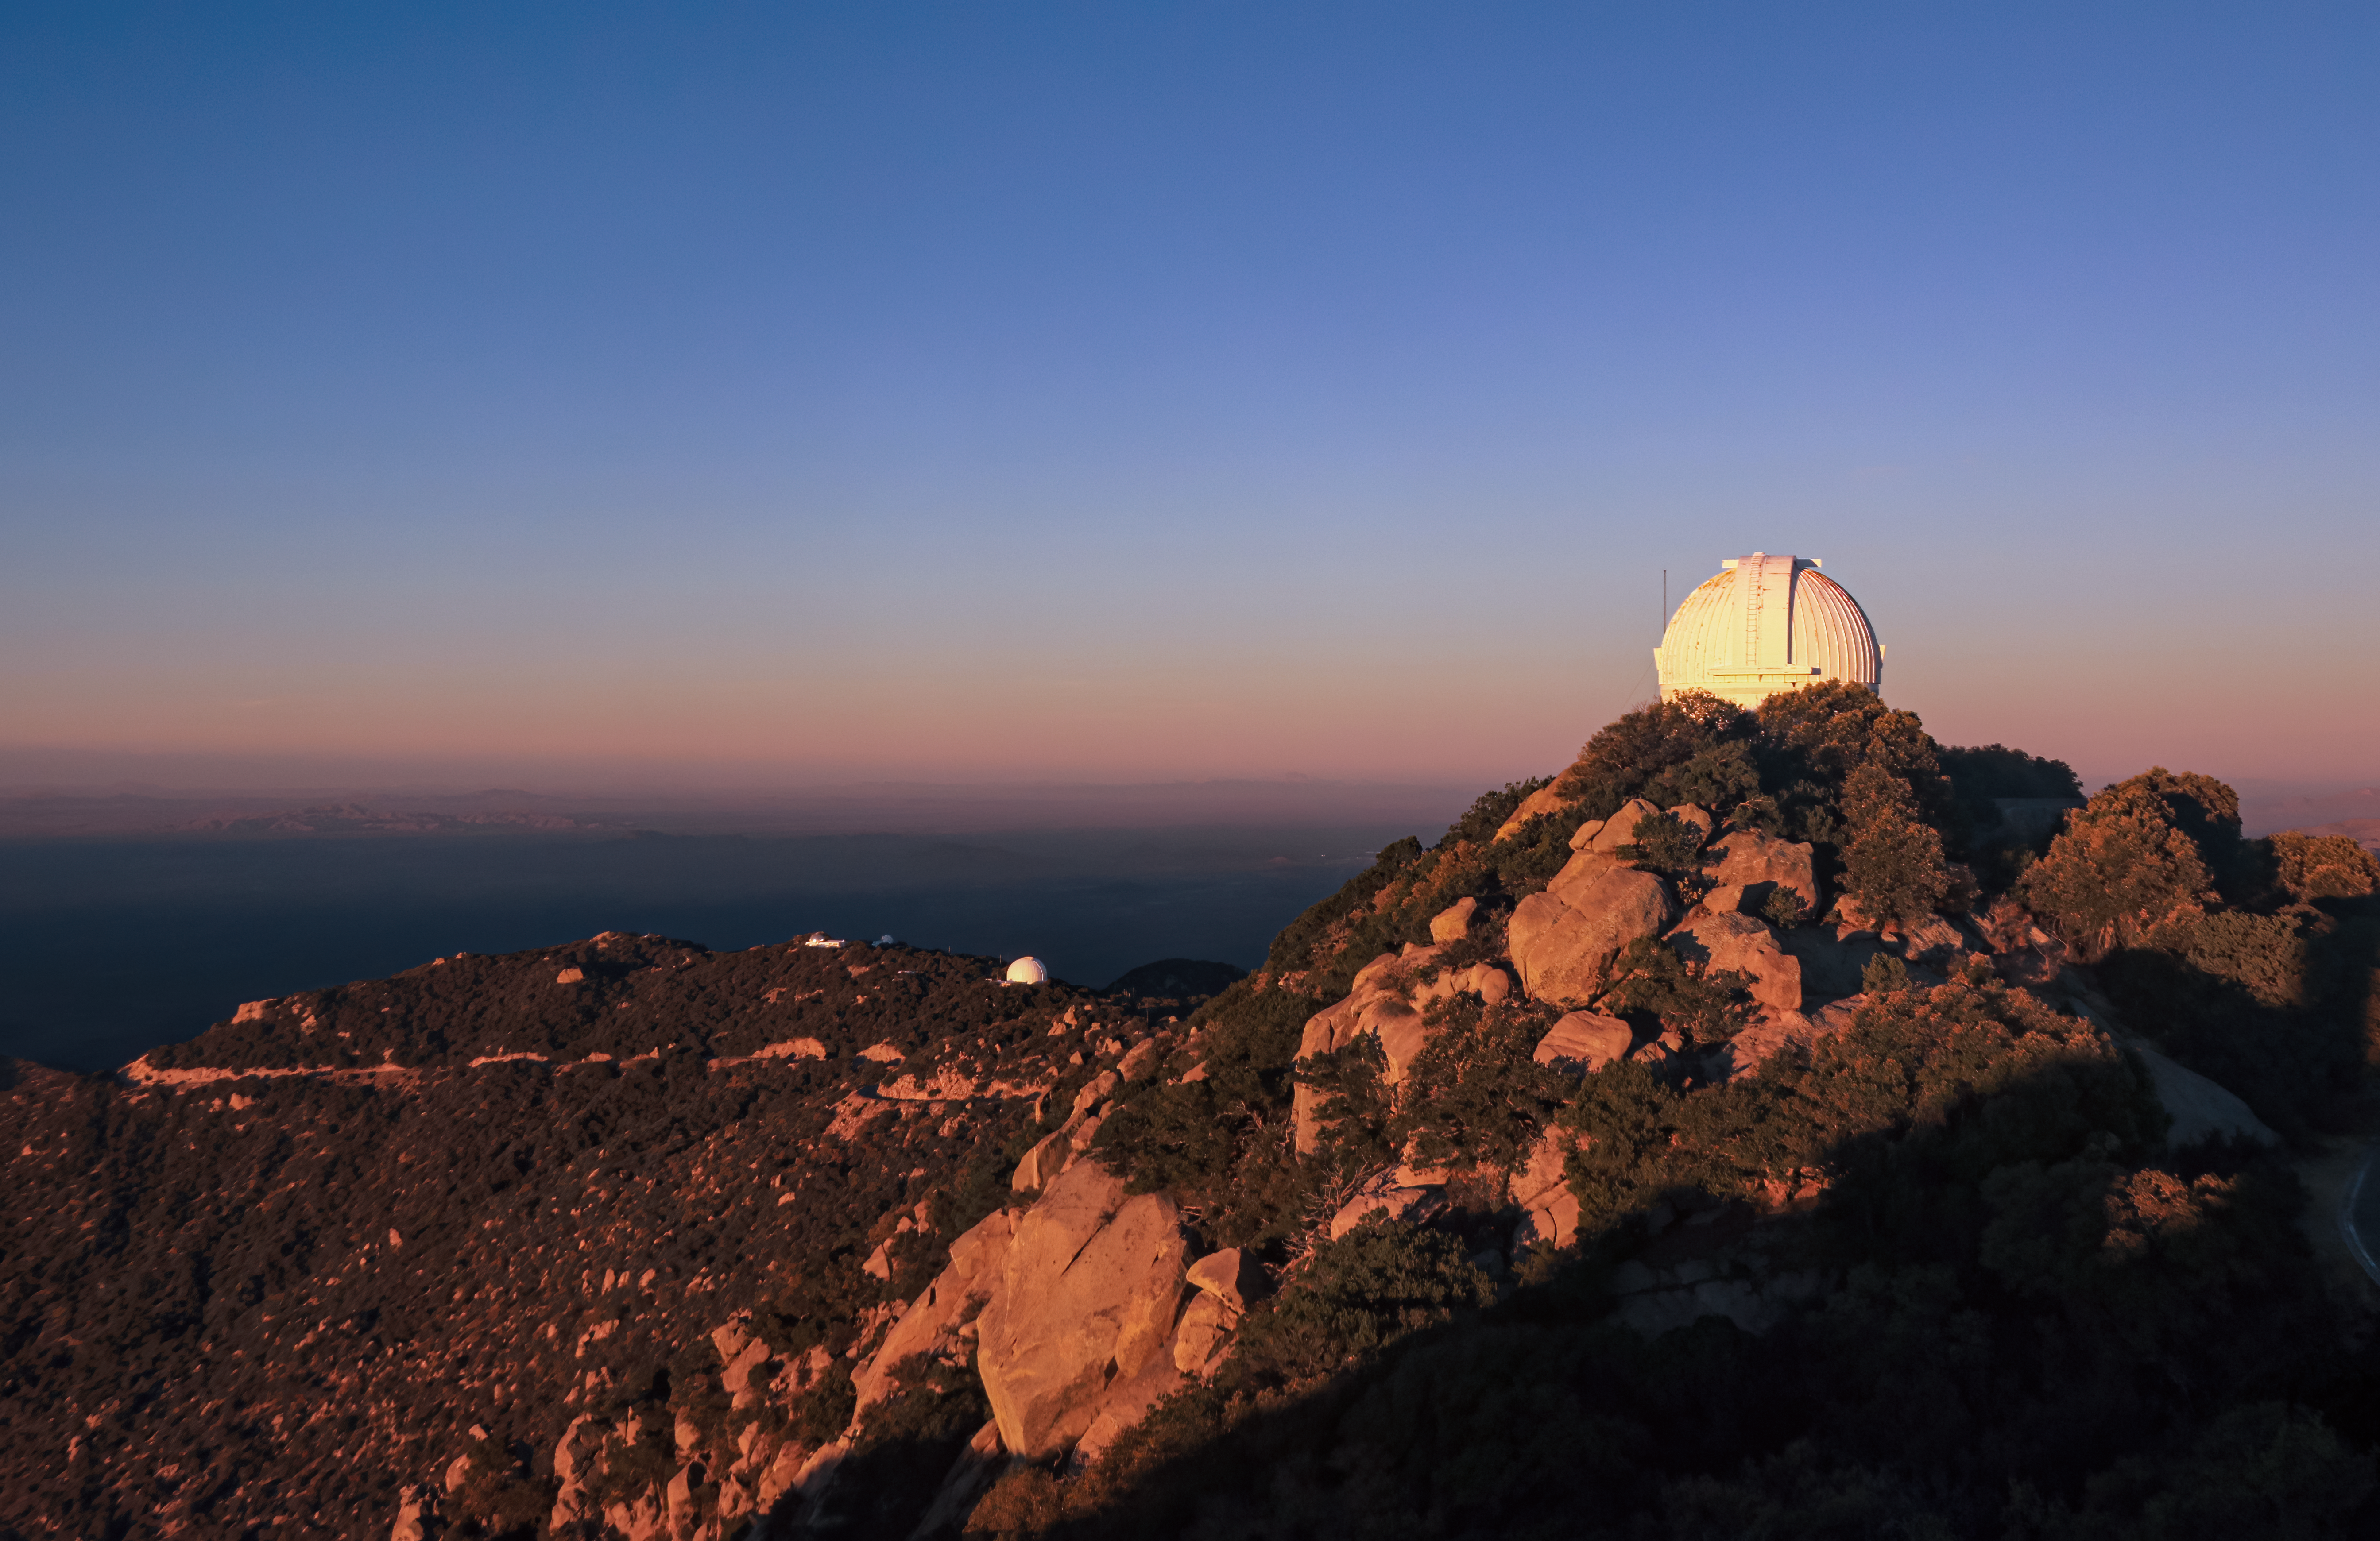

WIYN 0.9 Meter Telescope at sunset on Kitt Peak National Observatory

The WIYN 0.9 Meter Telescope at sunset on Kitt Peak National Observatory in AZ

Credit: KPNO/NOIRLab/NSF/AURA/P. Marenfeld